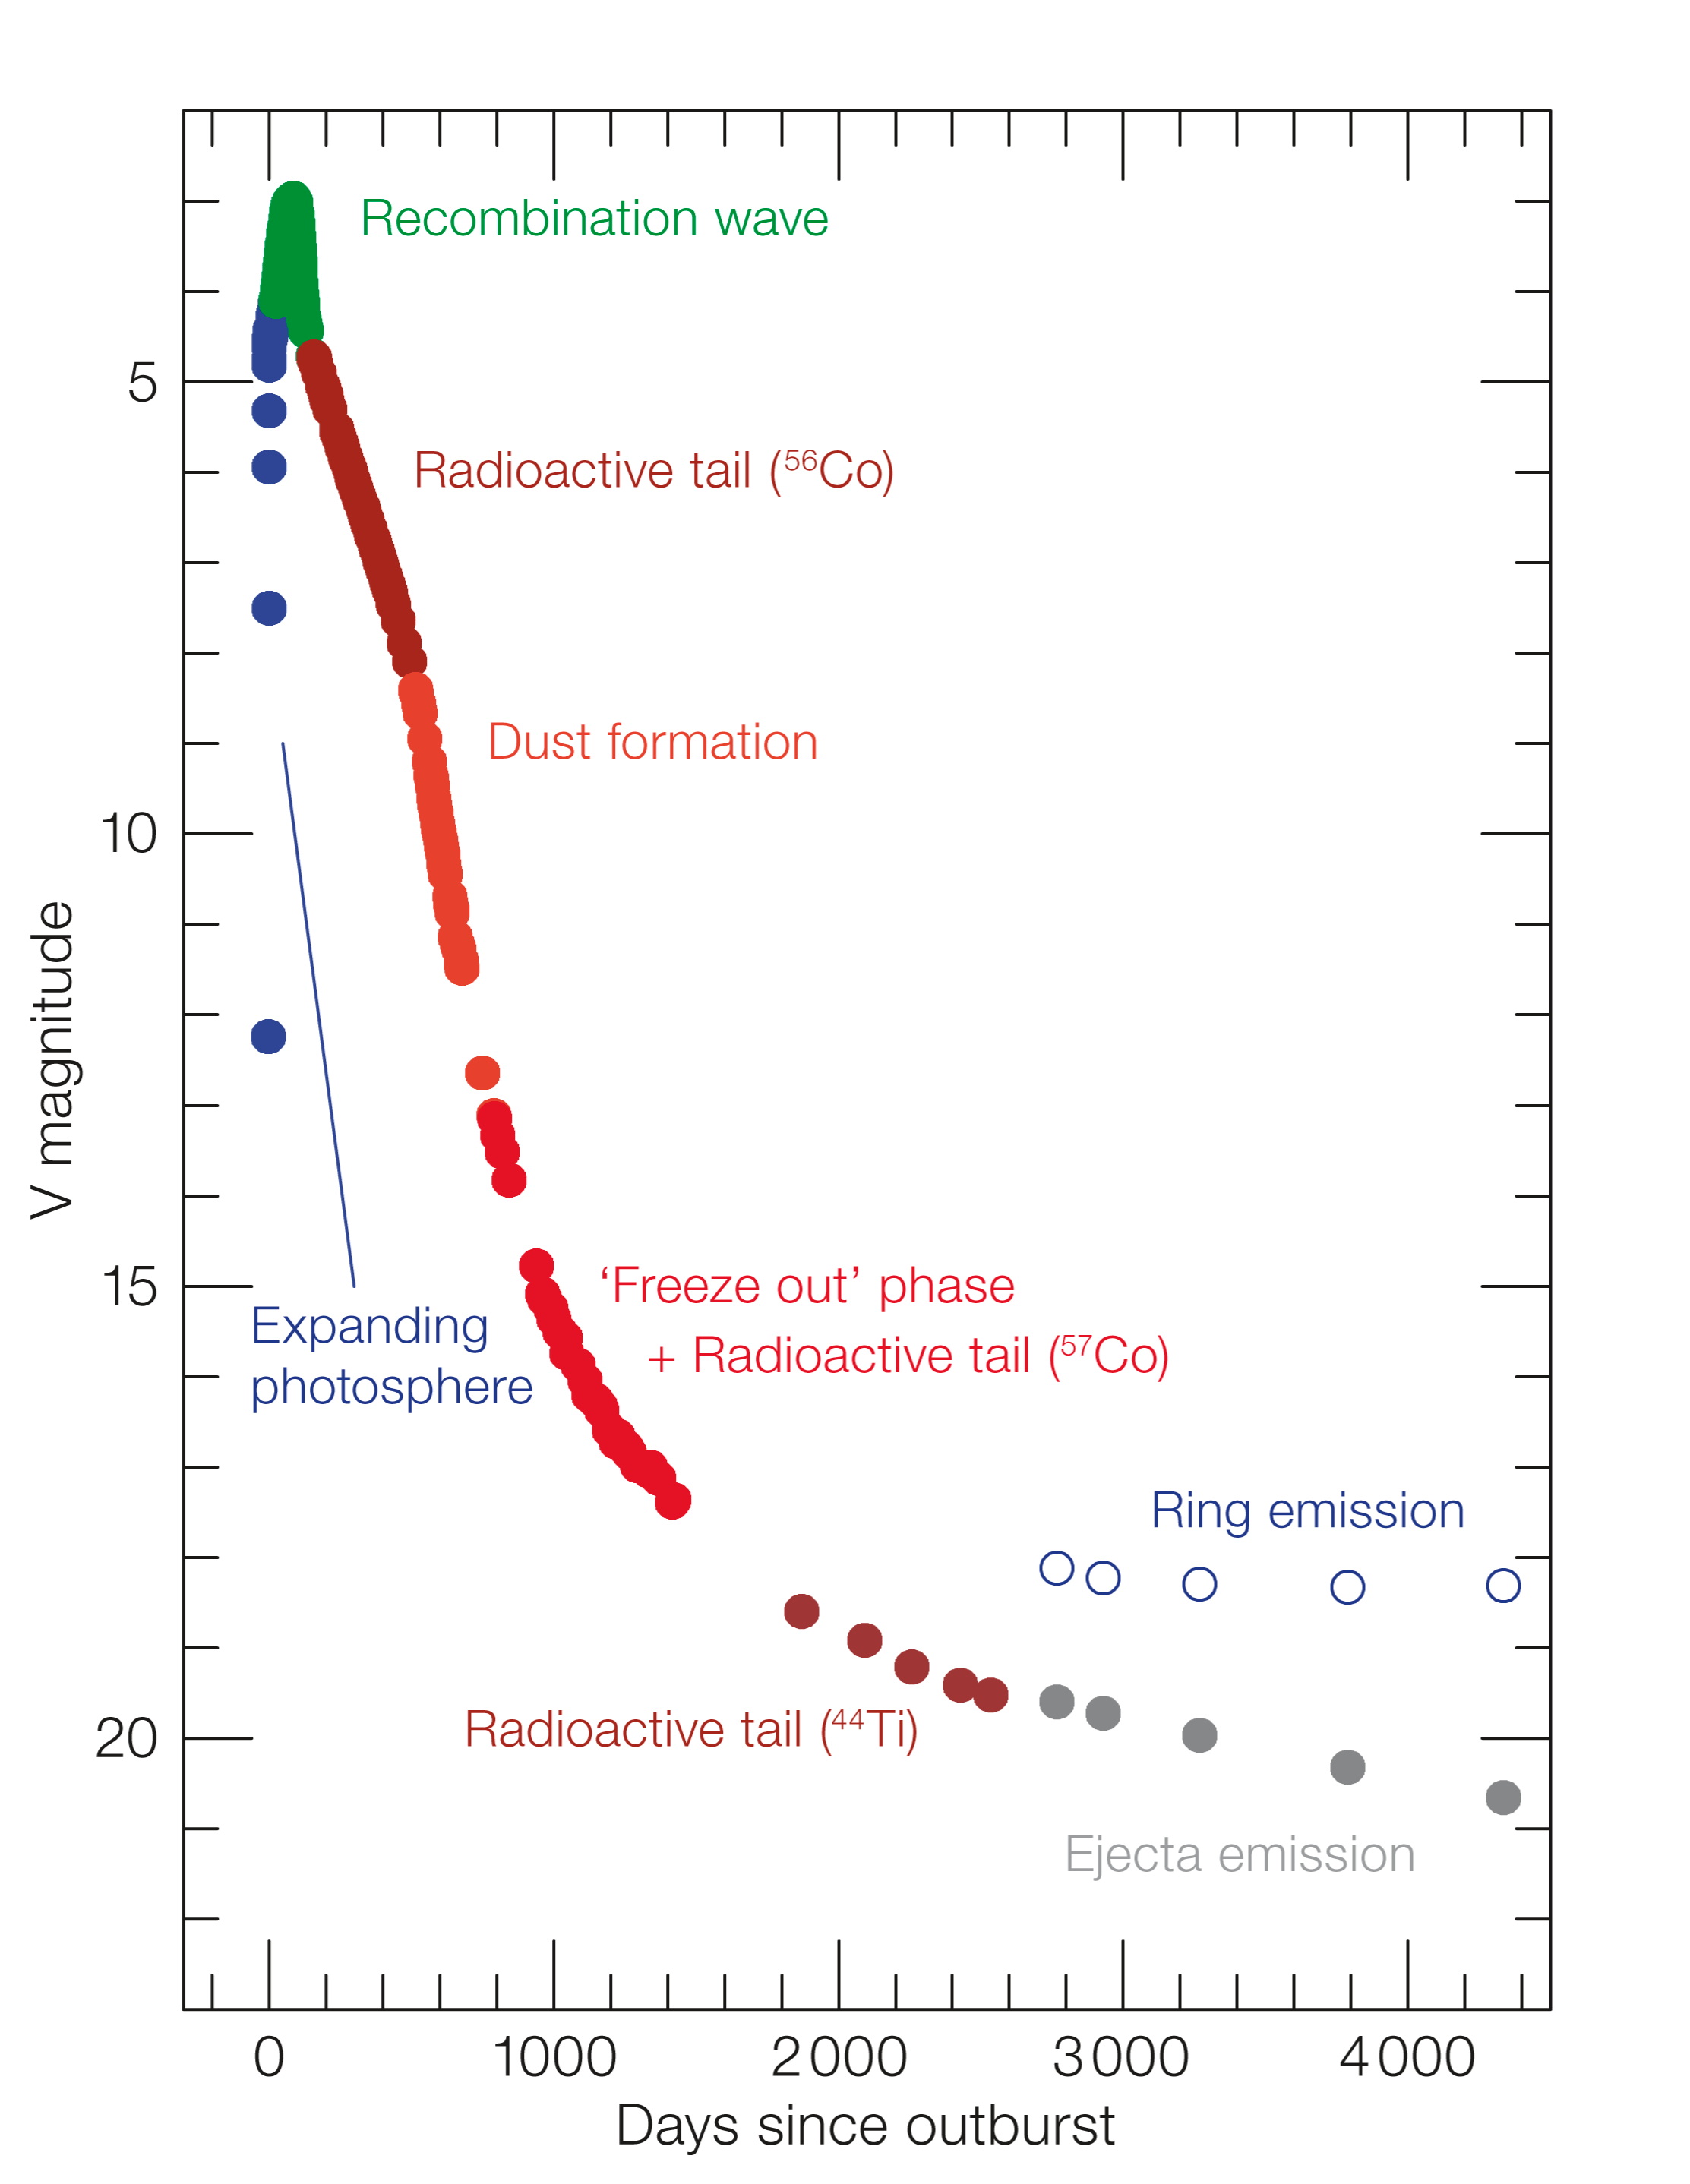

The light curve of SN1987A

Light curve of the Supernova 1987A over a long period of time. Characteristic phases in the evolution of the supernova are indicated.

Credit: ESO